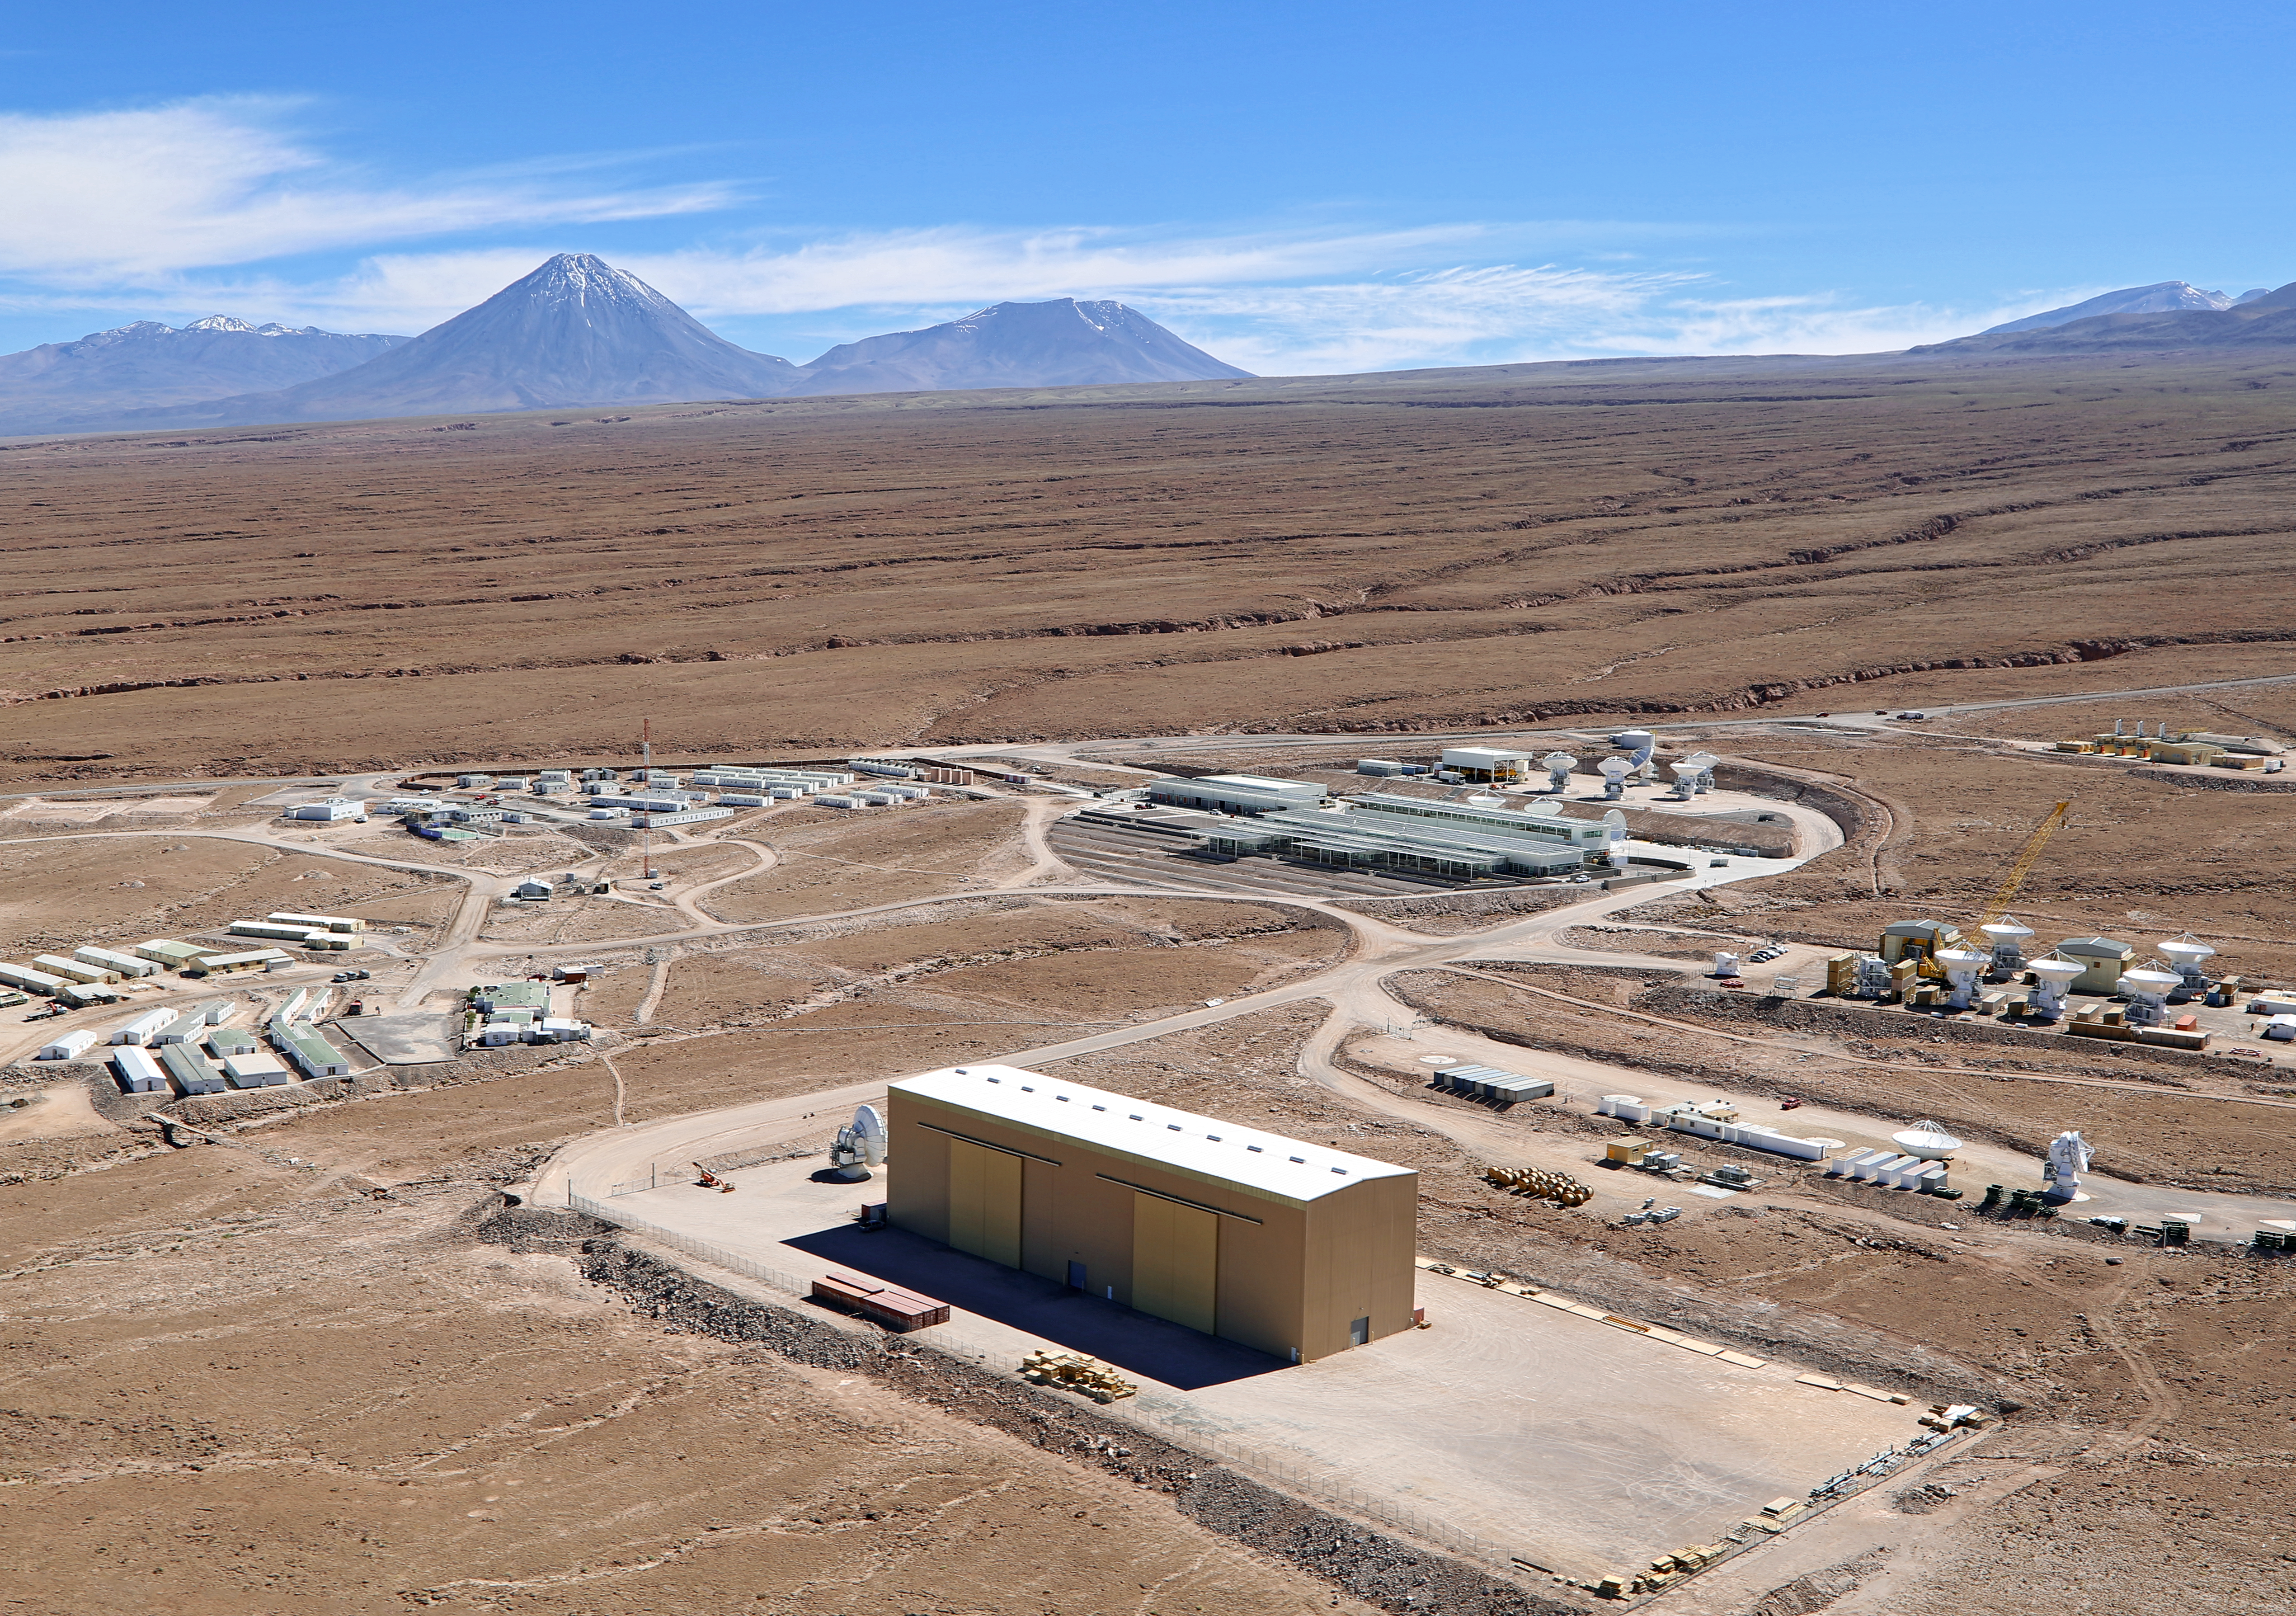

Aerial view of the Operations Support Facility (OSF)

This aerial view shows the ALMA Operations Support Facility (OSF), located at an altitude of 2900 metres in the Atacama Desert in Chile. It is where the offices, laboratories and telescope control room are located, as well as the site where the antennas are assembled and tested by the European, Japanese and North American partners, before being taken to their final destination on the Chajnantor Plateau. In the distance, on the left hand side of the image, the distinctive conical volcano Licancabur dominates the landscape.

Credit: Clem & Adri Bacri-Normier (wingsforscience.com)/ESO